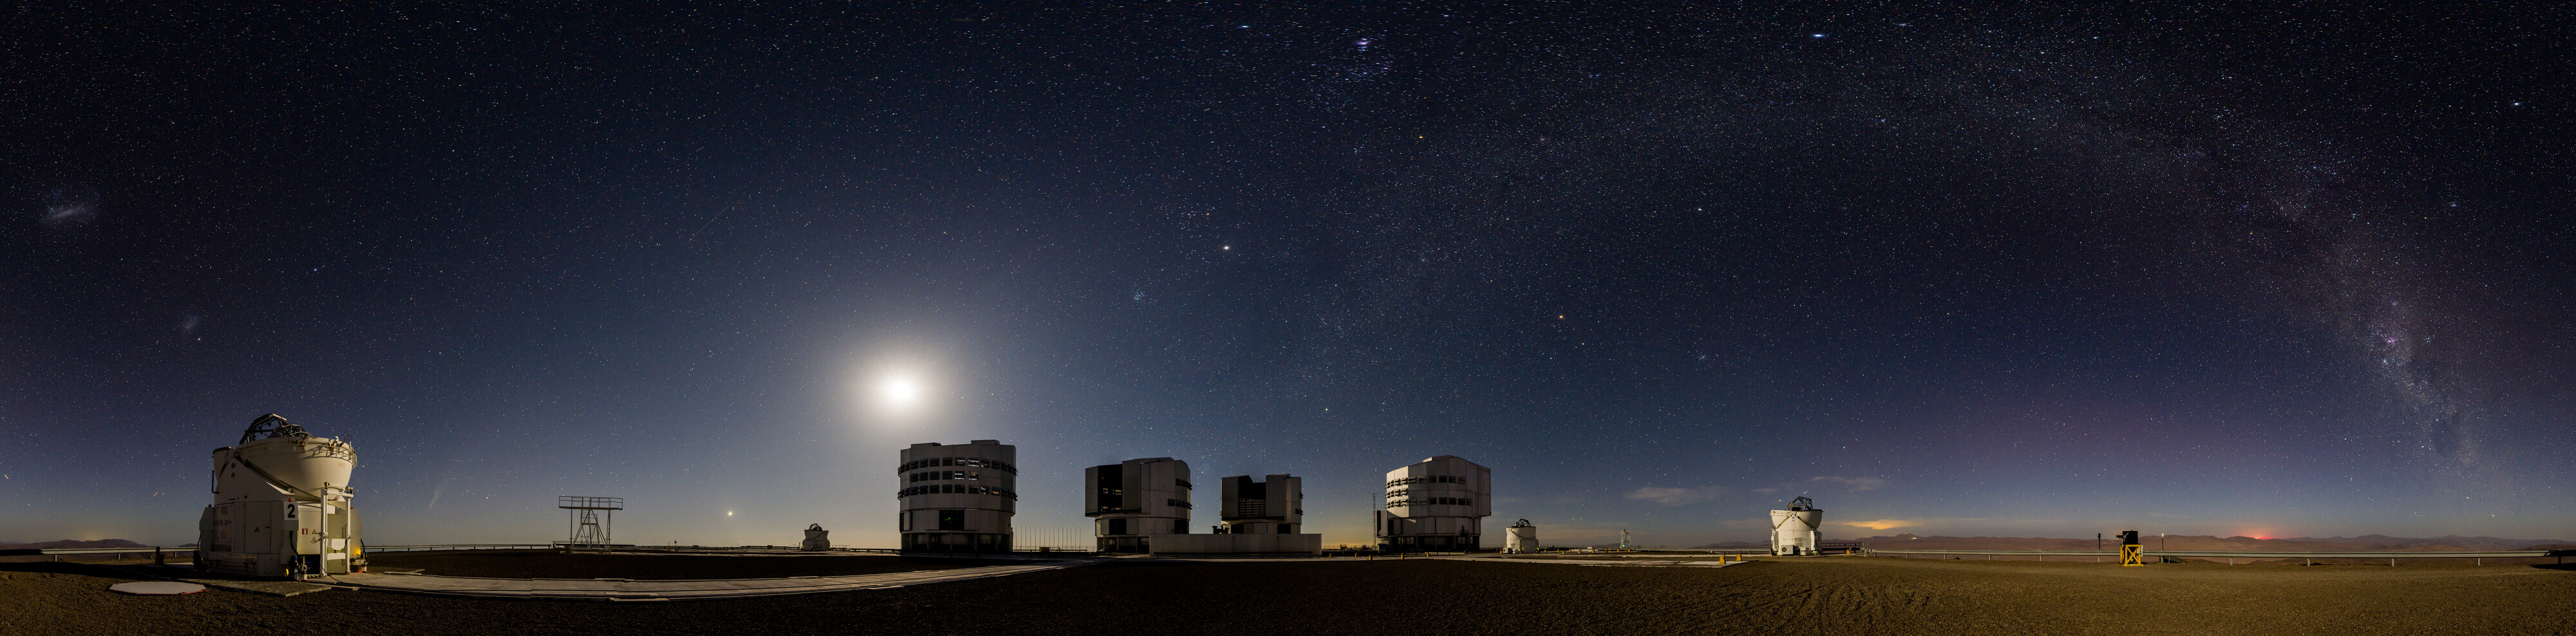

A planetary party portrait above Paranal

In this portrait of ESO’s Paranal Observatory, taken in early February, our planets appear to parade one after the other across the night sky. In addition to the Moon, our own Milky Way, and the comet C/2024 G3, we can see Saturn, Venus, Jupiter and Mars — even Neptune and Uranus are hiding here too!

Often on nights with a few planets in view, you can draw an imaginary straight line in the night sky through them. This is due to their orbital paths being relatively aligned along a single, flat plane called the ecliptic. (In reality, the planets aren’t aligned one after the other in a straight line in the Solar System, they are fanned out; but we can still see them simultaneously in the sky, which only happens every few years.)

You may notice that in this image the planets are not contained within the band of the Milky Way, and that the line that connects them crosses the Milky Way at an angle. This is due to the ecliptic being tilted at about 60 degrees to the galactic plane on which our entire Milky Way lies. If the Milky Way could somehow be shrunk down to lie flat on a table, our Solar System would be jutting out like a pin stuck in it at an odd angle.

Credit: B.Haeussler/ESO